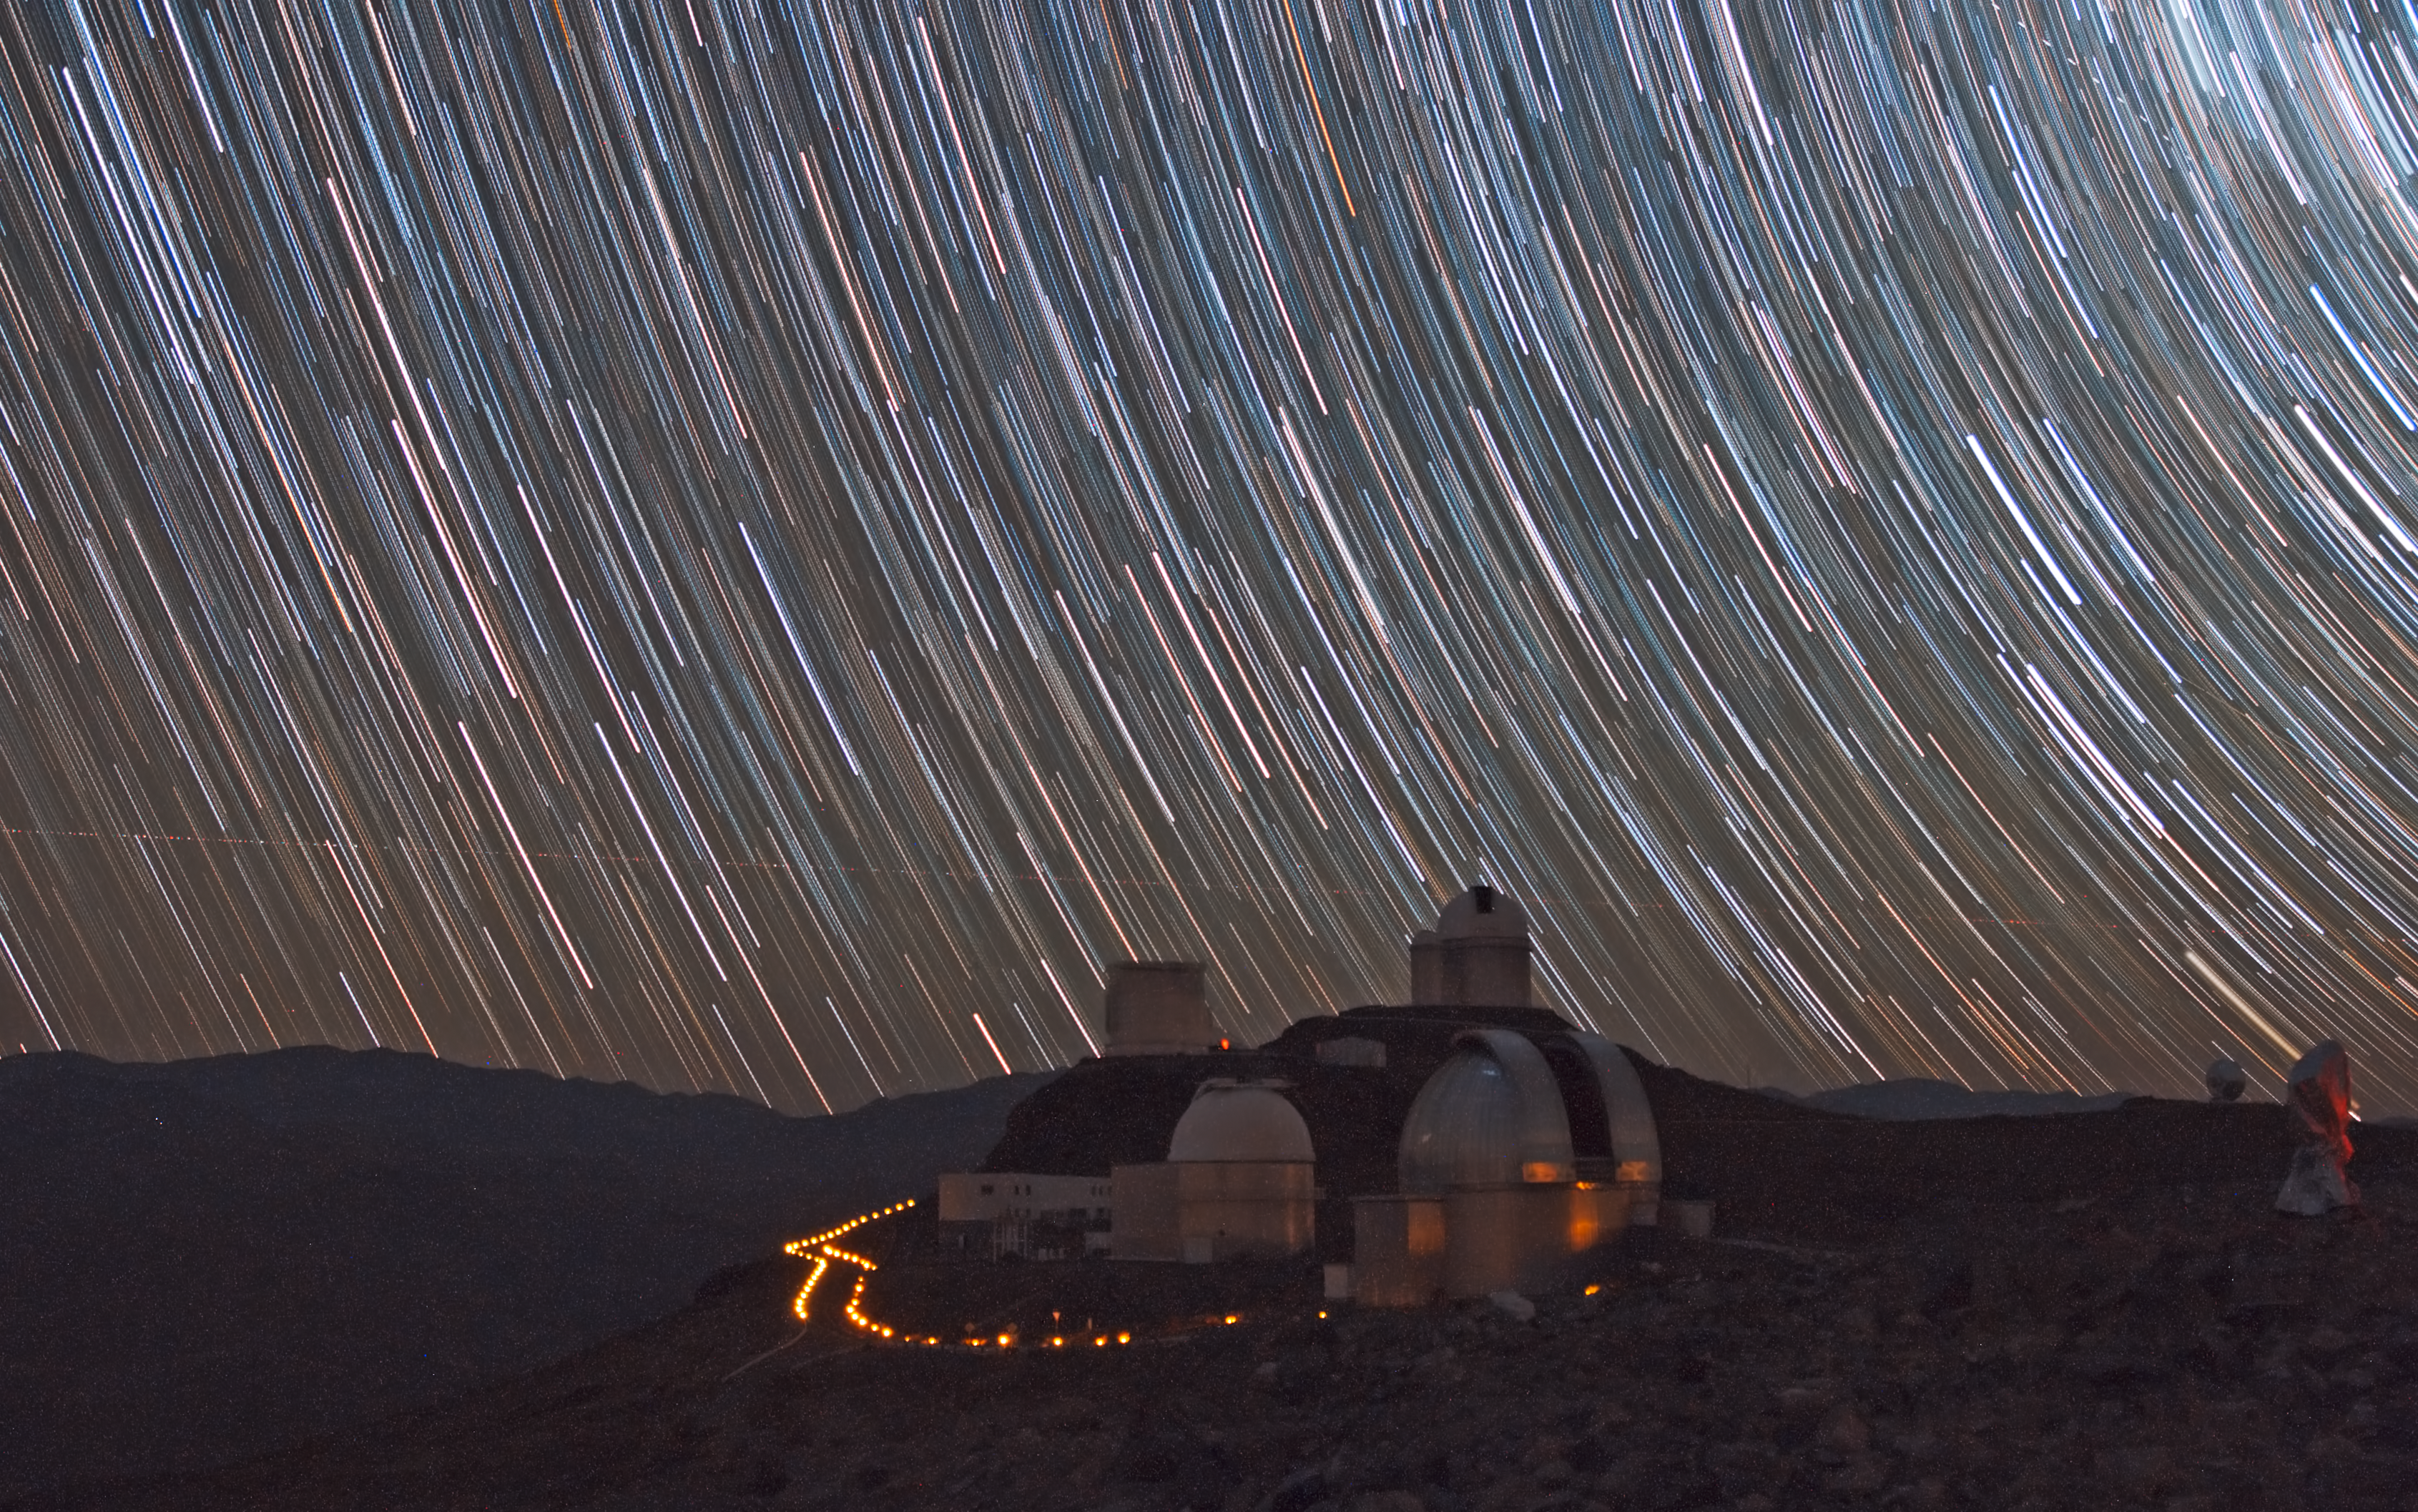

Stars trails over La Silla

A combined series of nighttime exposures captures these impressive star trails over ESO’s La Silla observatory. The stars appear as trails because of the apparent daily motion of the sky, which is, in fact, due to the rotation of the Earth on its own axis. At the centre of the image, in the foreground, is the MPG/ESO 2.2-metre telescope, while in the background the NTT and the ESO 3.6-metre telescope are seen. On the right in the distance is the SEST. The picture is taken looking toward the east. The celestial south pole is not seen in the picture, but the direction is toward the upper right. The celestial equator is seen from the upper left corner, down to the ground. The trail of an aircraft is seen over the horizon.

Credit: ESO/J. Pérez